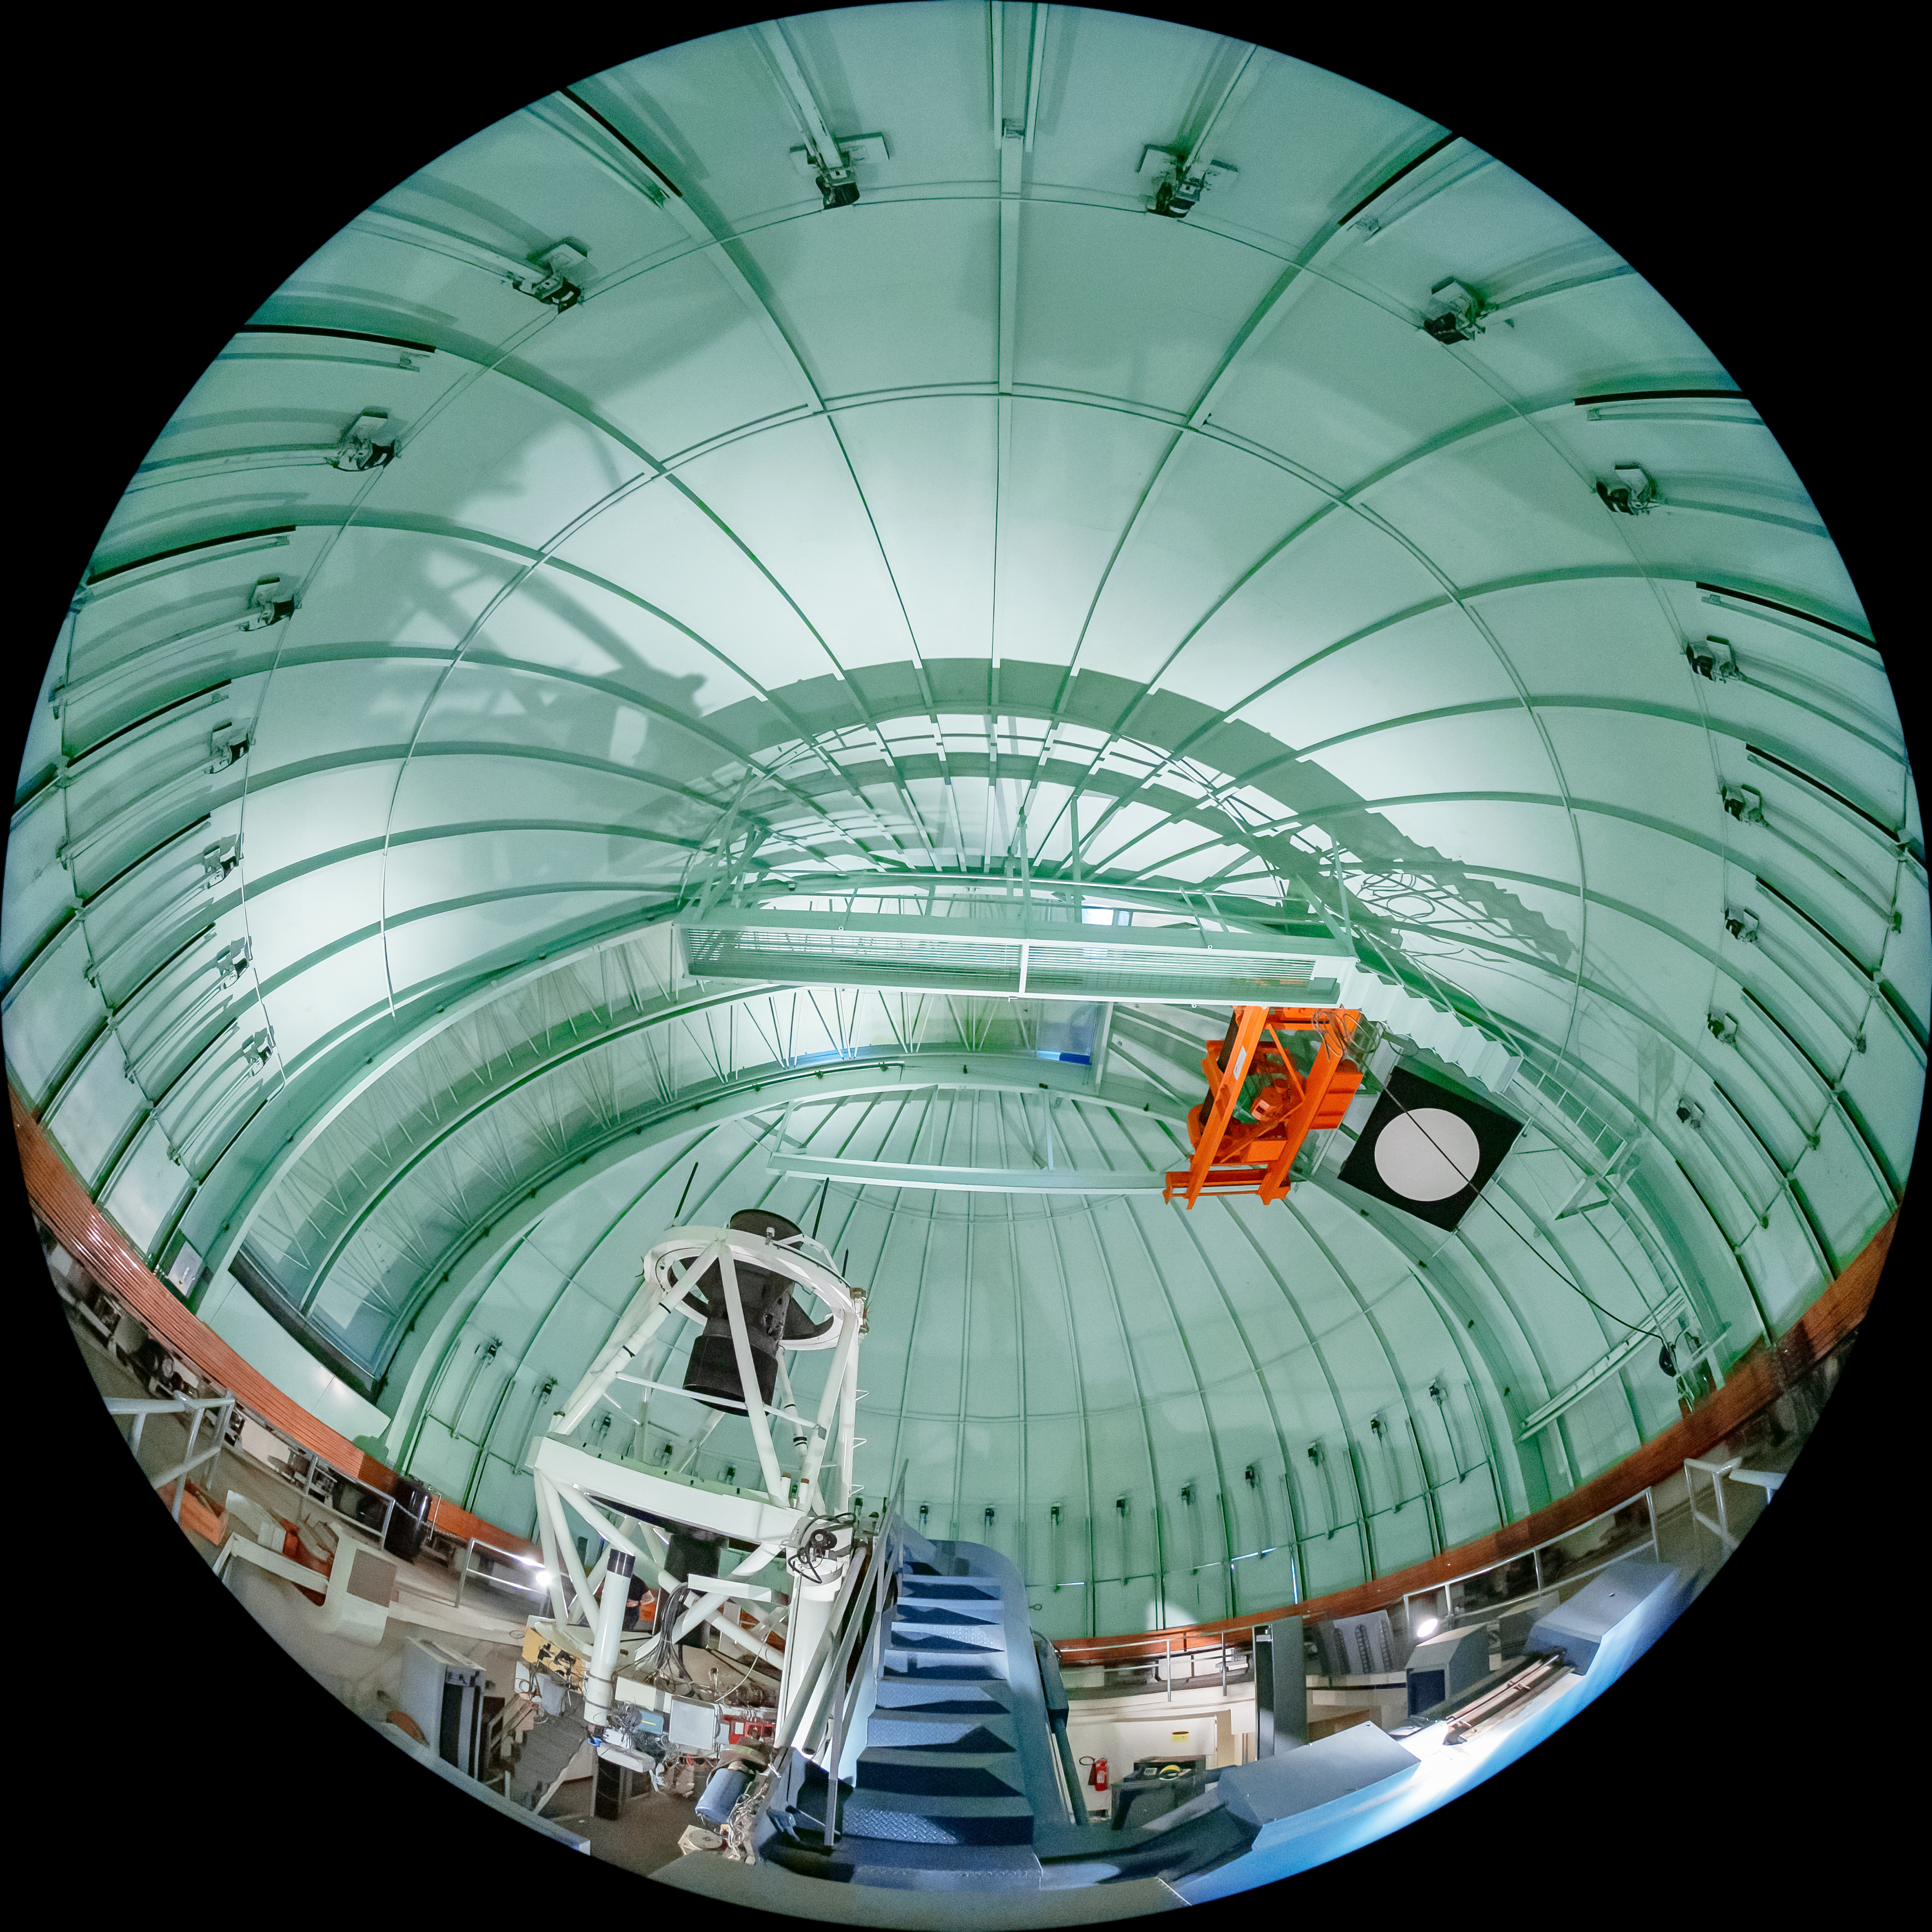

SMARTS 1.5-meter Telescope

The interior of the SMARTS 1.5-meter Telescope, one of four telescopes that make up the Small and Moderate Aperture Research Telescope System (SMARTS) Consortium, located at Cerro-Tololo Inter American Observatory (CTIO), a Program of NSF NOIRLab. As of August 2020, it is operated with a single instrument, the high-resolution optical spectrograph CHIRON.

Credit: CTIO/NOIRLab/NSF/AURA/T. Matsopoulos